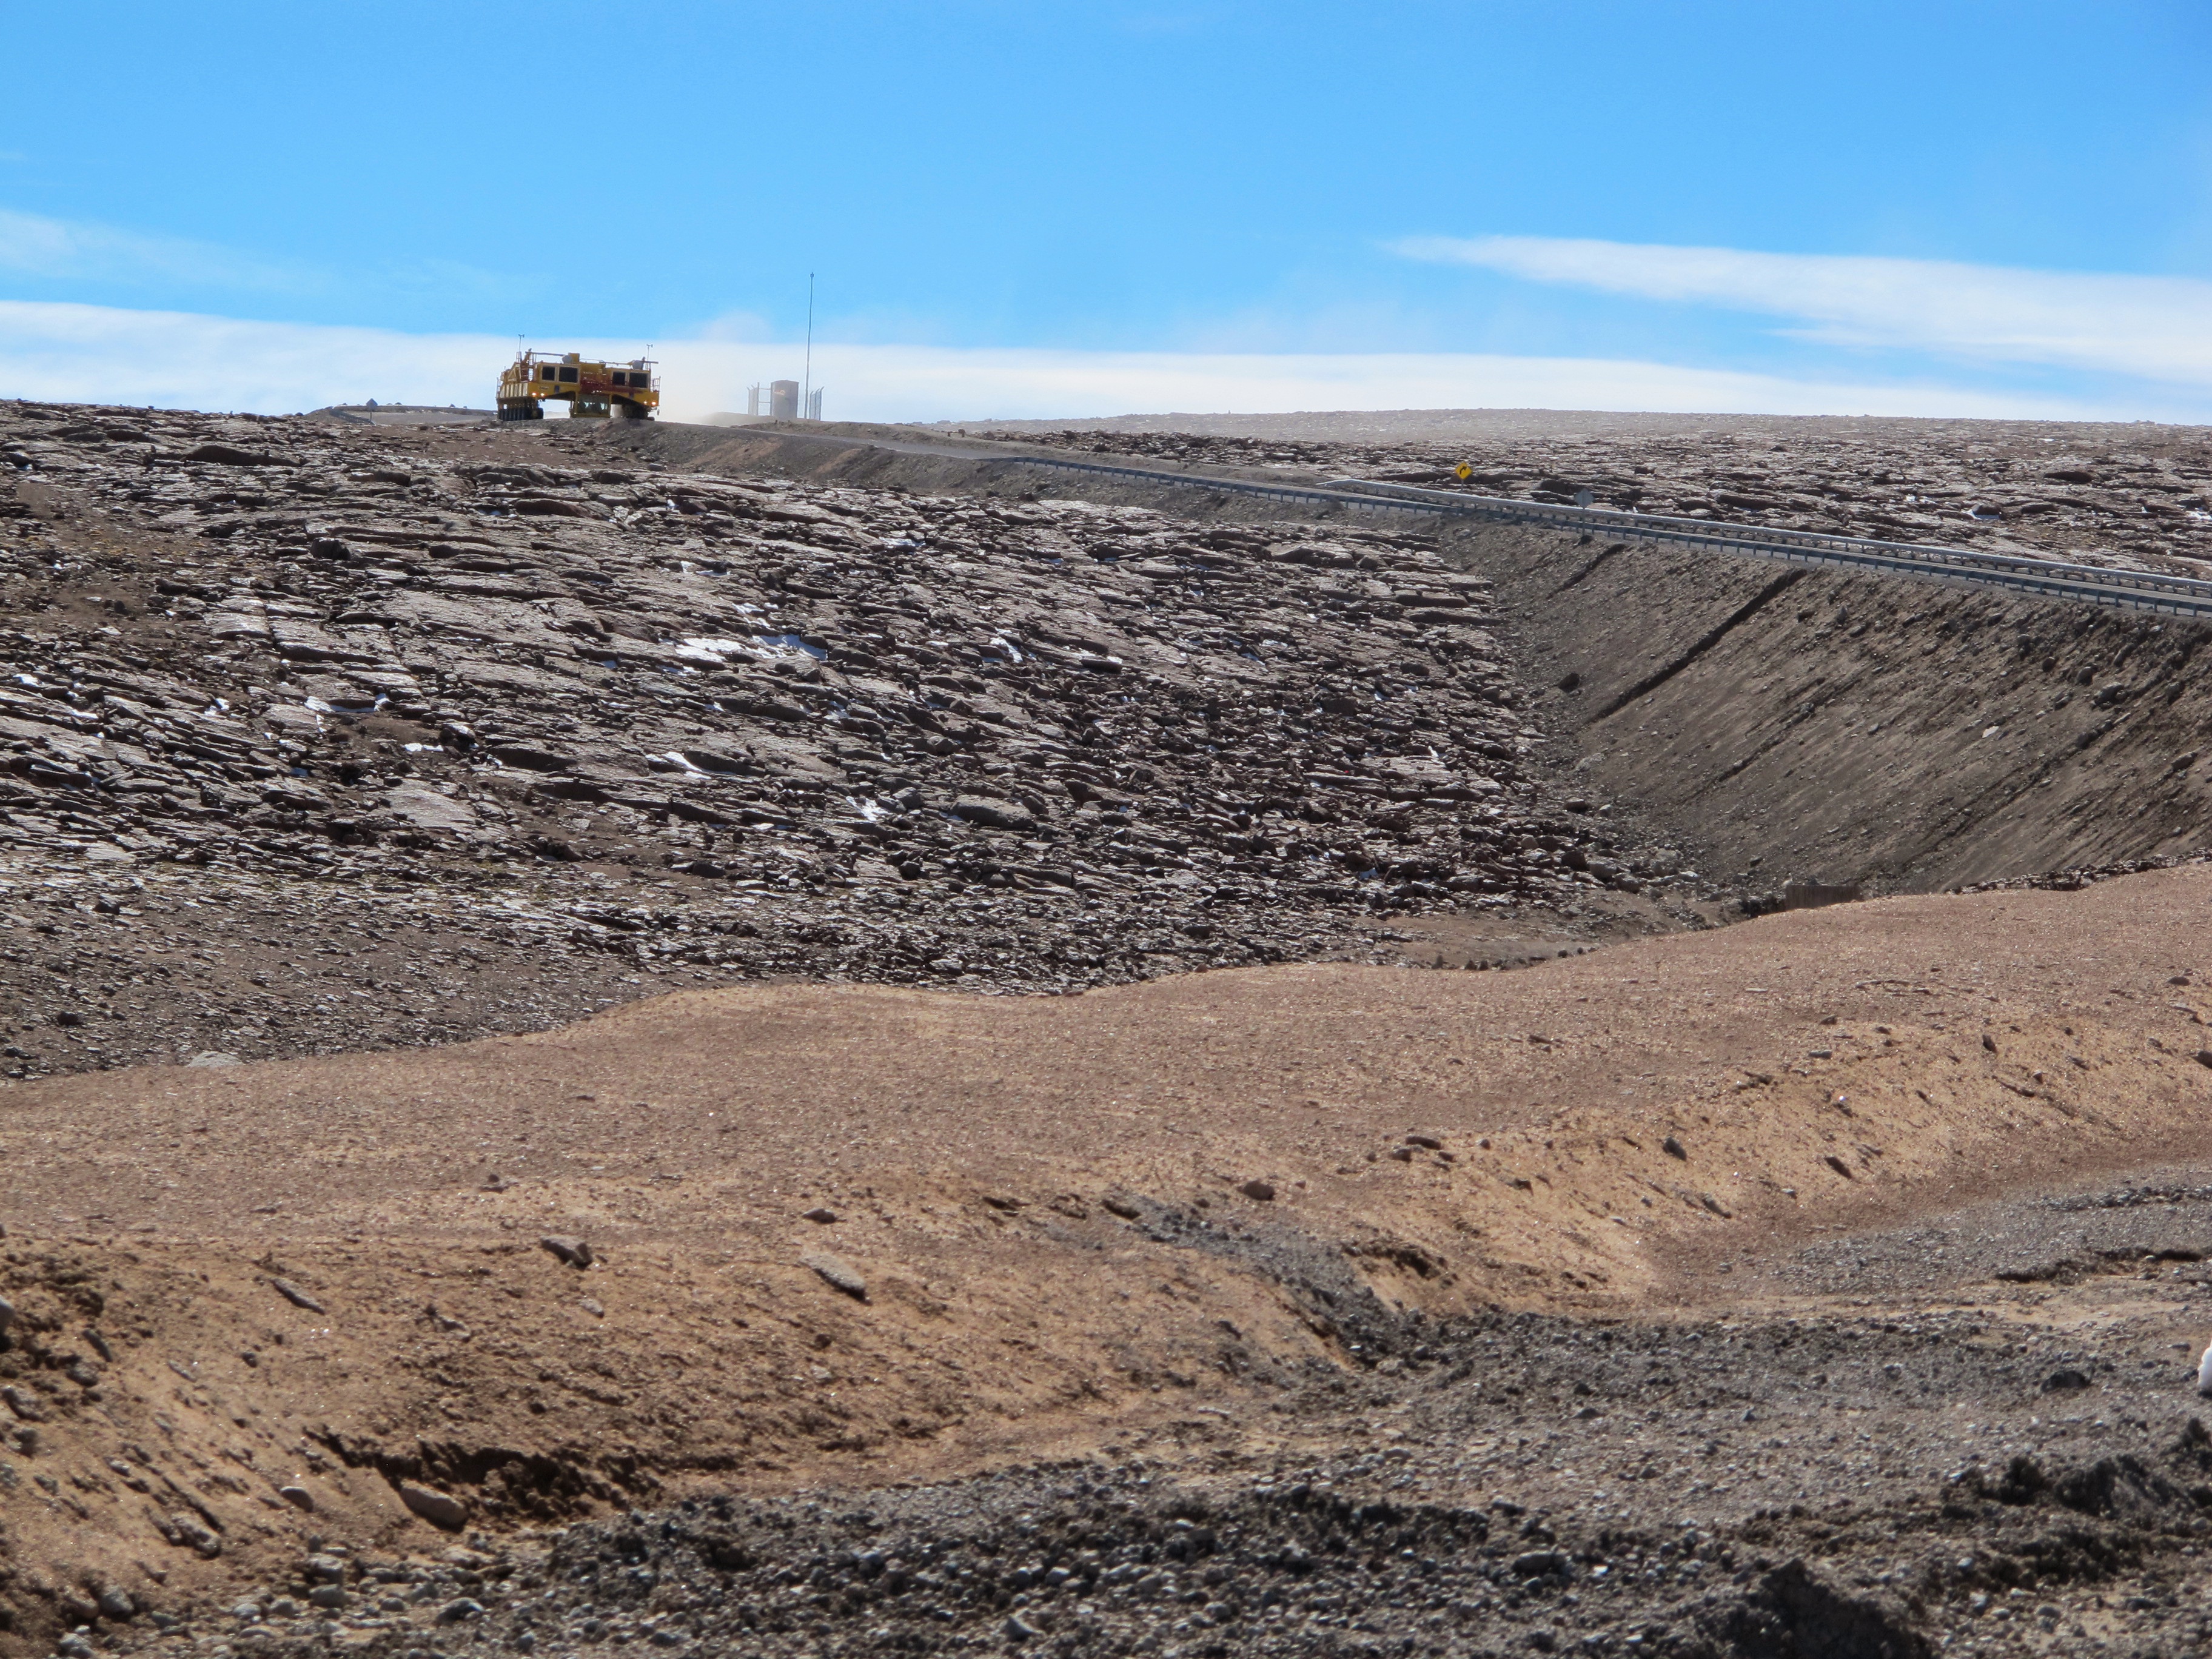

Otto, one of the two ALMA transporters

Otto, one of the two ALMA transporters, in the distance.

Credit: ALMA (ESO/NAOJ/NRAO)